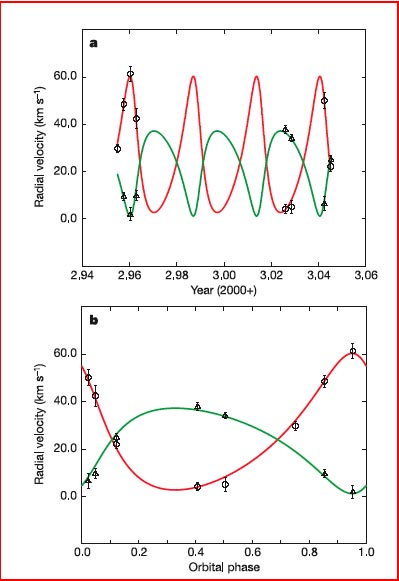

Radial velocity measurements and orbit solution

Radial velocity measurements and orbit solution. These plots are based on high-resolution, near-infrared spectra of 2MASS J05352184–0546085 with the PHOENIX spectrograph (resolving power of 30,000) at the 8-meter Gemini South telescope on eight separate nights from December 2002 to January 2003. A cross-correlation analysis of the individual spectra against a radial velocity standard star yields the radial velocities of the two components at eight distinct orbital phases.

The team tried several different radial velocity standard stars with spectral types M1to M9, and found that an M6.5 star produced the strongest cross-correlation signals for both components; the spectra of the two components are therefore probably similar to that of an M6.5 spectral type. Here the individual, heliocentric radial velocity measurements of the components of 2MASS J05352184–0546085 are shown, as functions of both time (a) and orbital phase (b). Orbital phase is measured with respect to the time of periastron passage (that is, closest approach of the two brown dwarfs to one another), as determined from the final orbit solution. Measurements of the primary are represented as triangles; the secondary as circles. The typical uncertainty on the radial velocity measurements is 2 kilometers/second. The final orbit solution was determined by simultaneously fitting the light-curve and radial velocity measurements using a standard detached-eclipsing-binary model. This orbit solution is shown in a and b as solid curves, green for the more massive component, red for the less massive component. The reduced chi-squared of the fit is 1.0.

Credit: International Gemini Observatory/NOIRLab/NSF/AURA